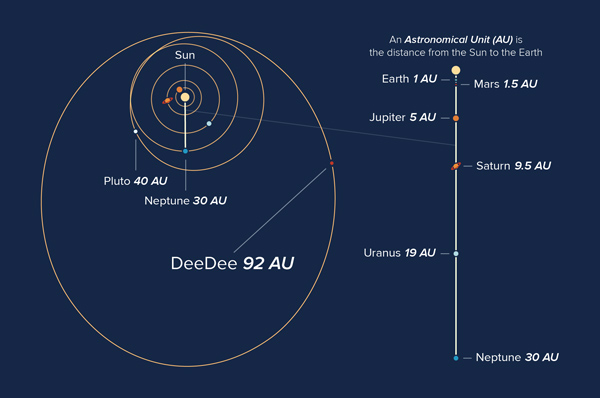

Orbits of objects in our solar system

Orbits of objects in our solar system, showing the current location of the planetary body ‘DeeDee’.

Credit: Alexandra Angelich (NRAO/AUI/NSF)